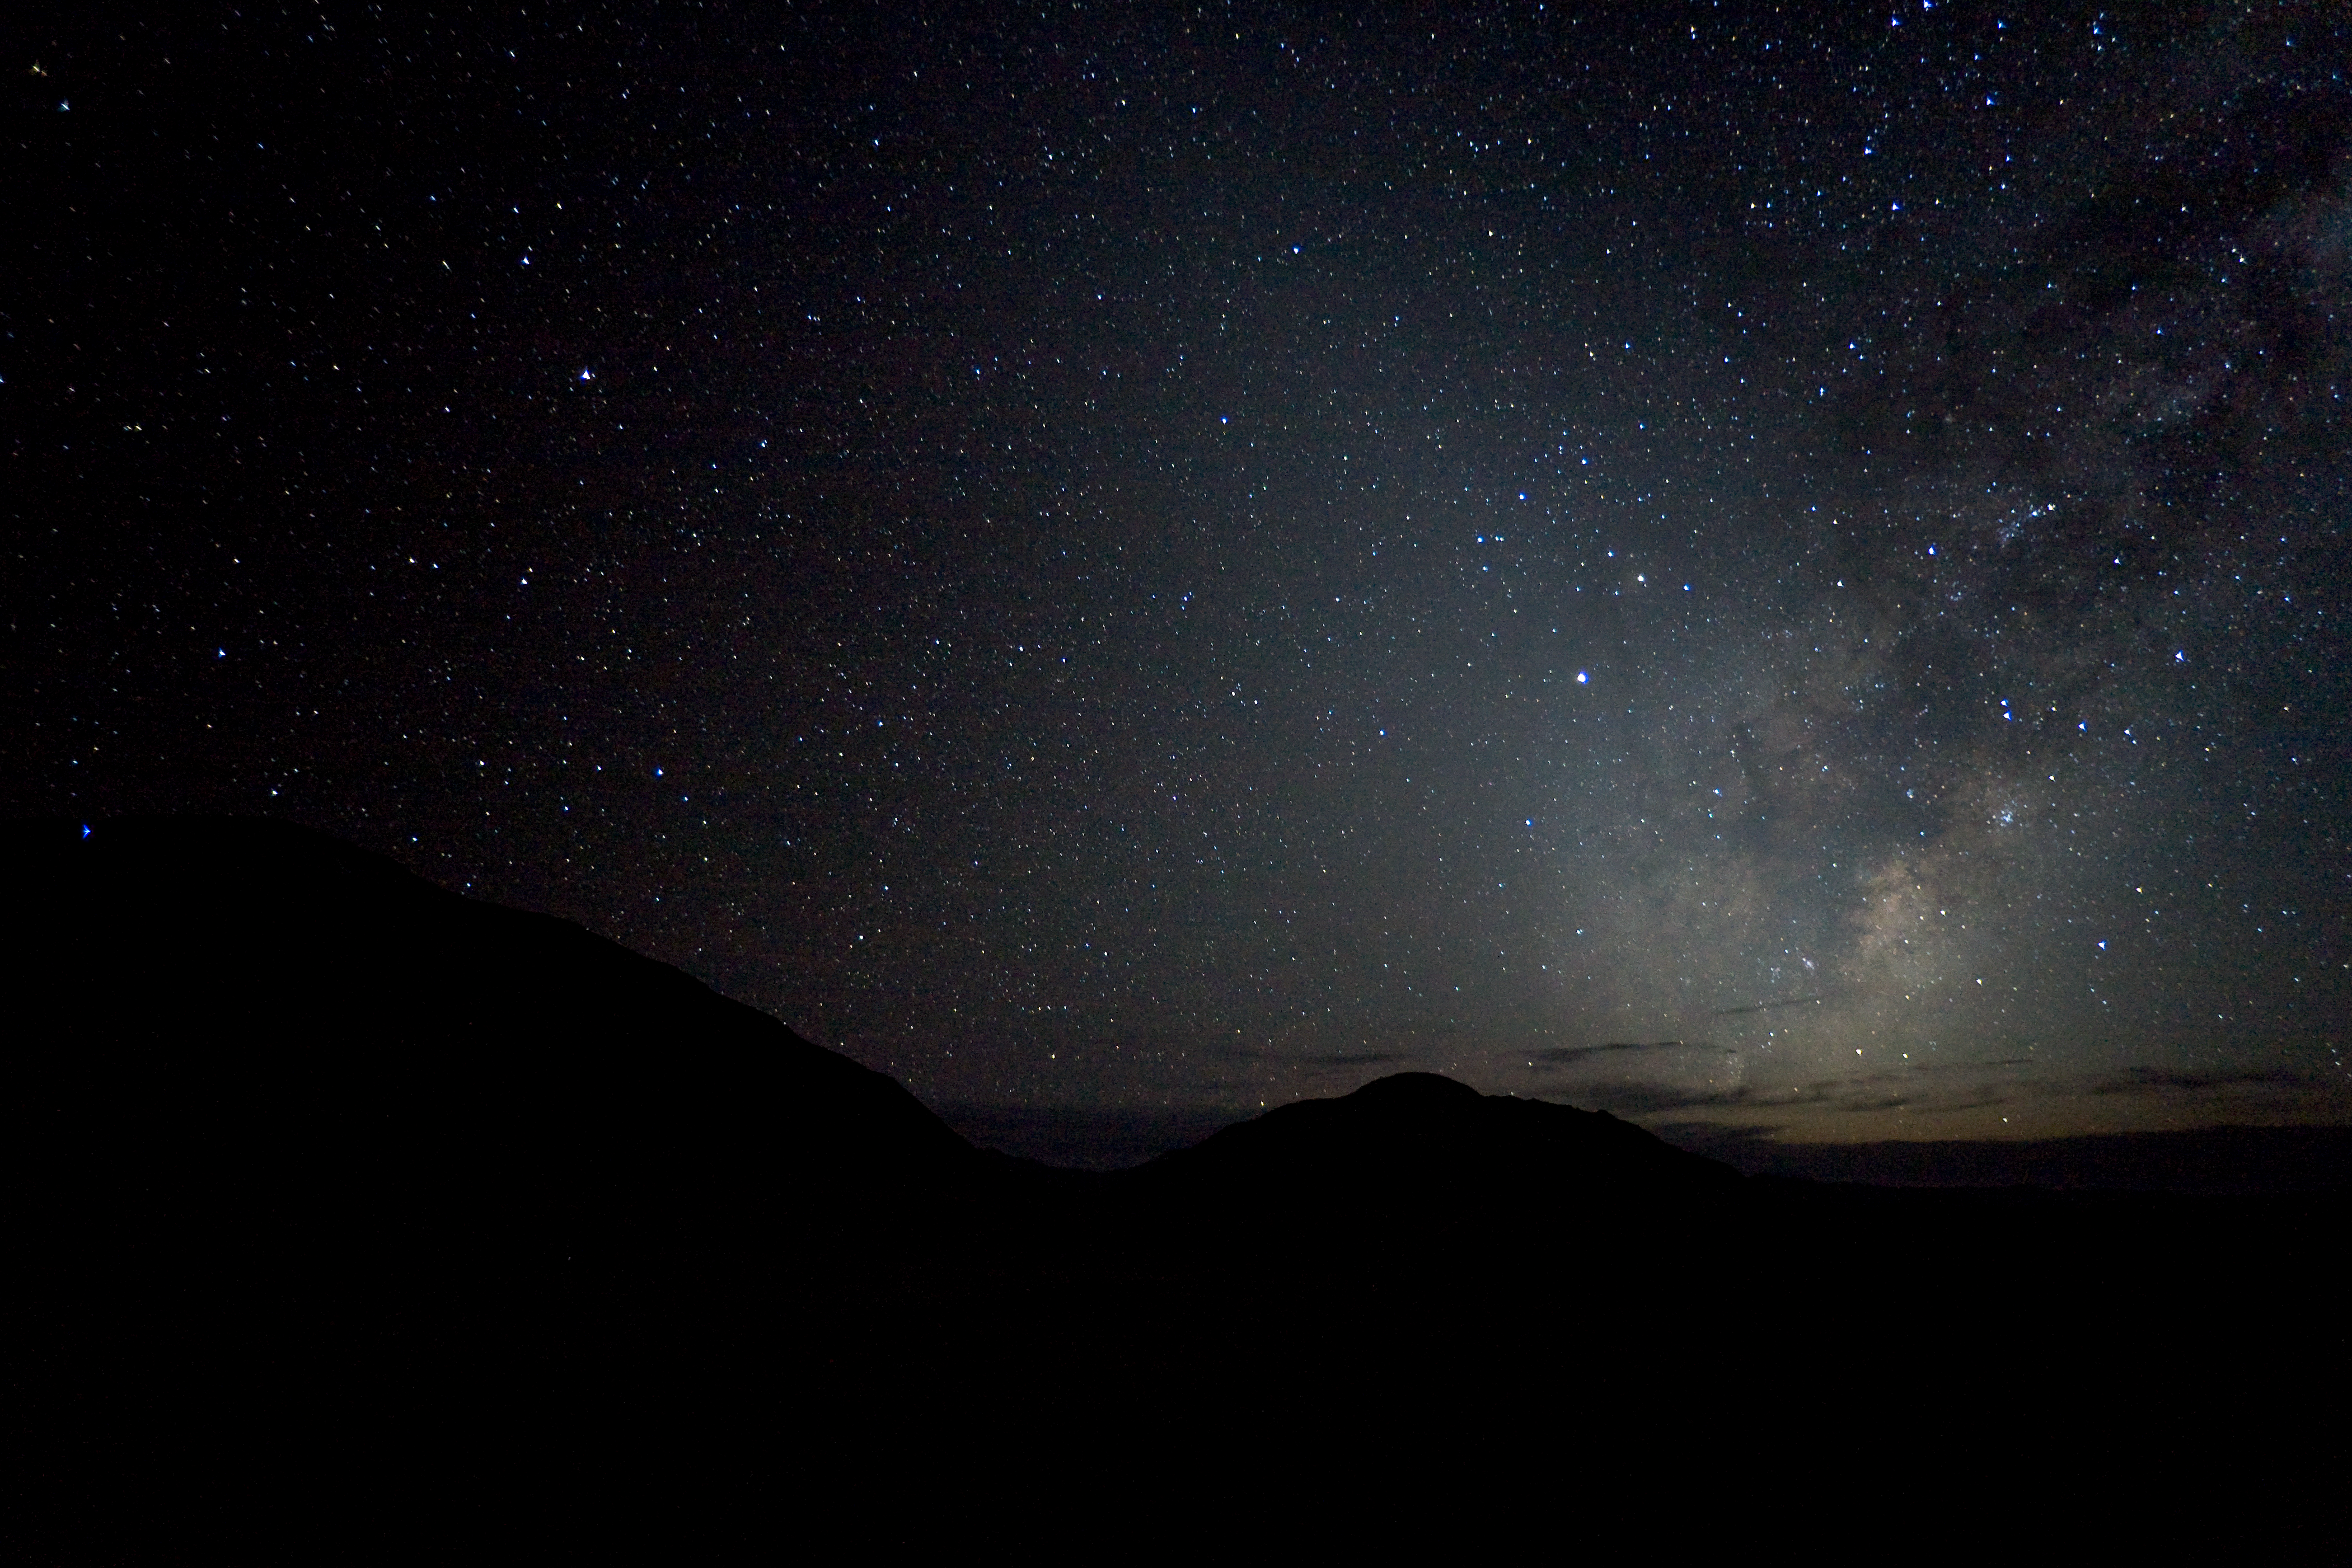

Milky Way over ALMA's site

The Milky Way over Chajnantor, the site where ALMA is built.

Credit: ALMA (ESO/NAOJ/NRAO)